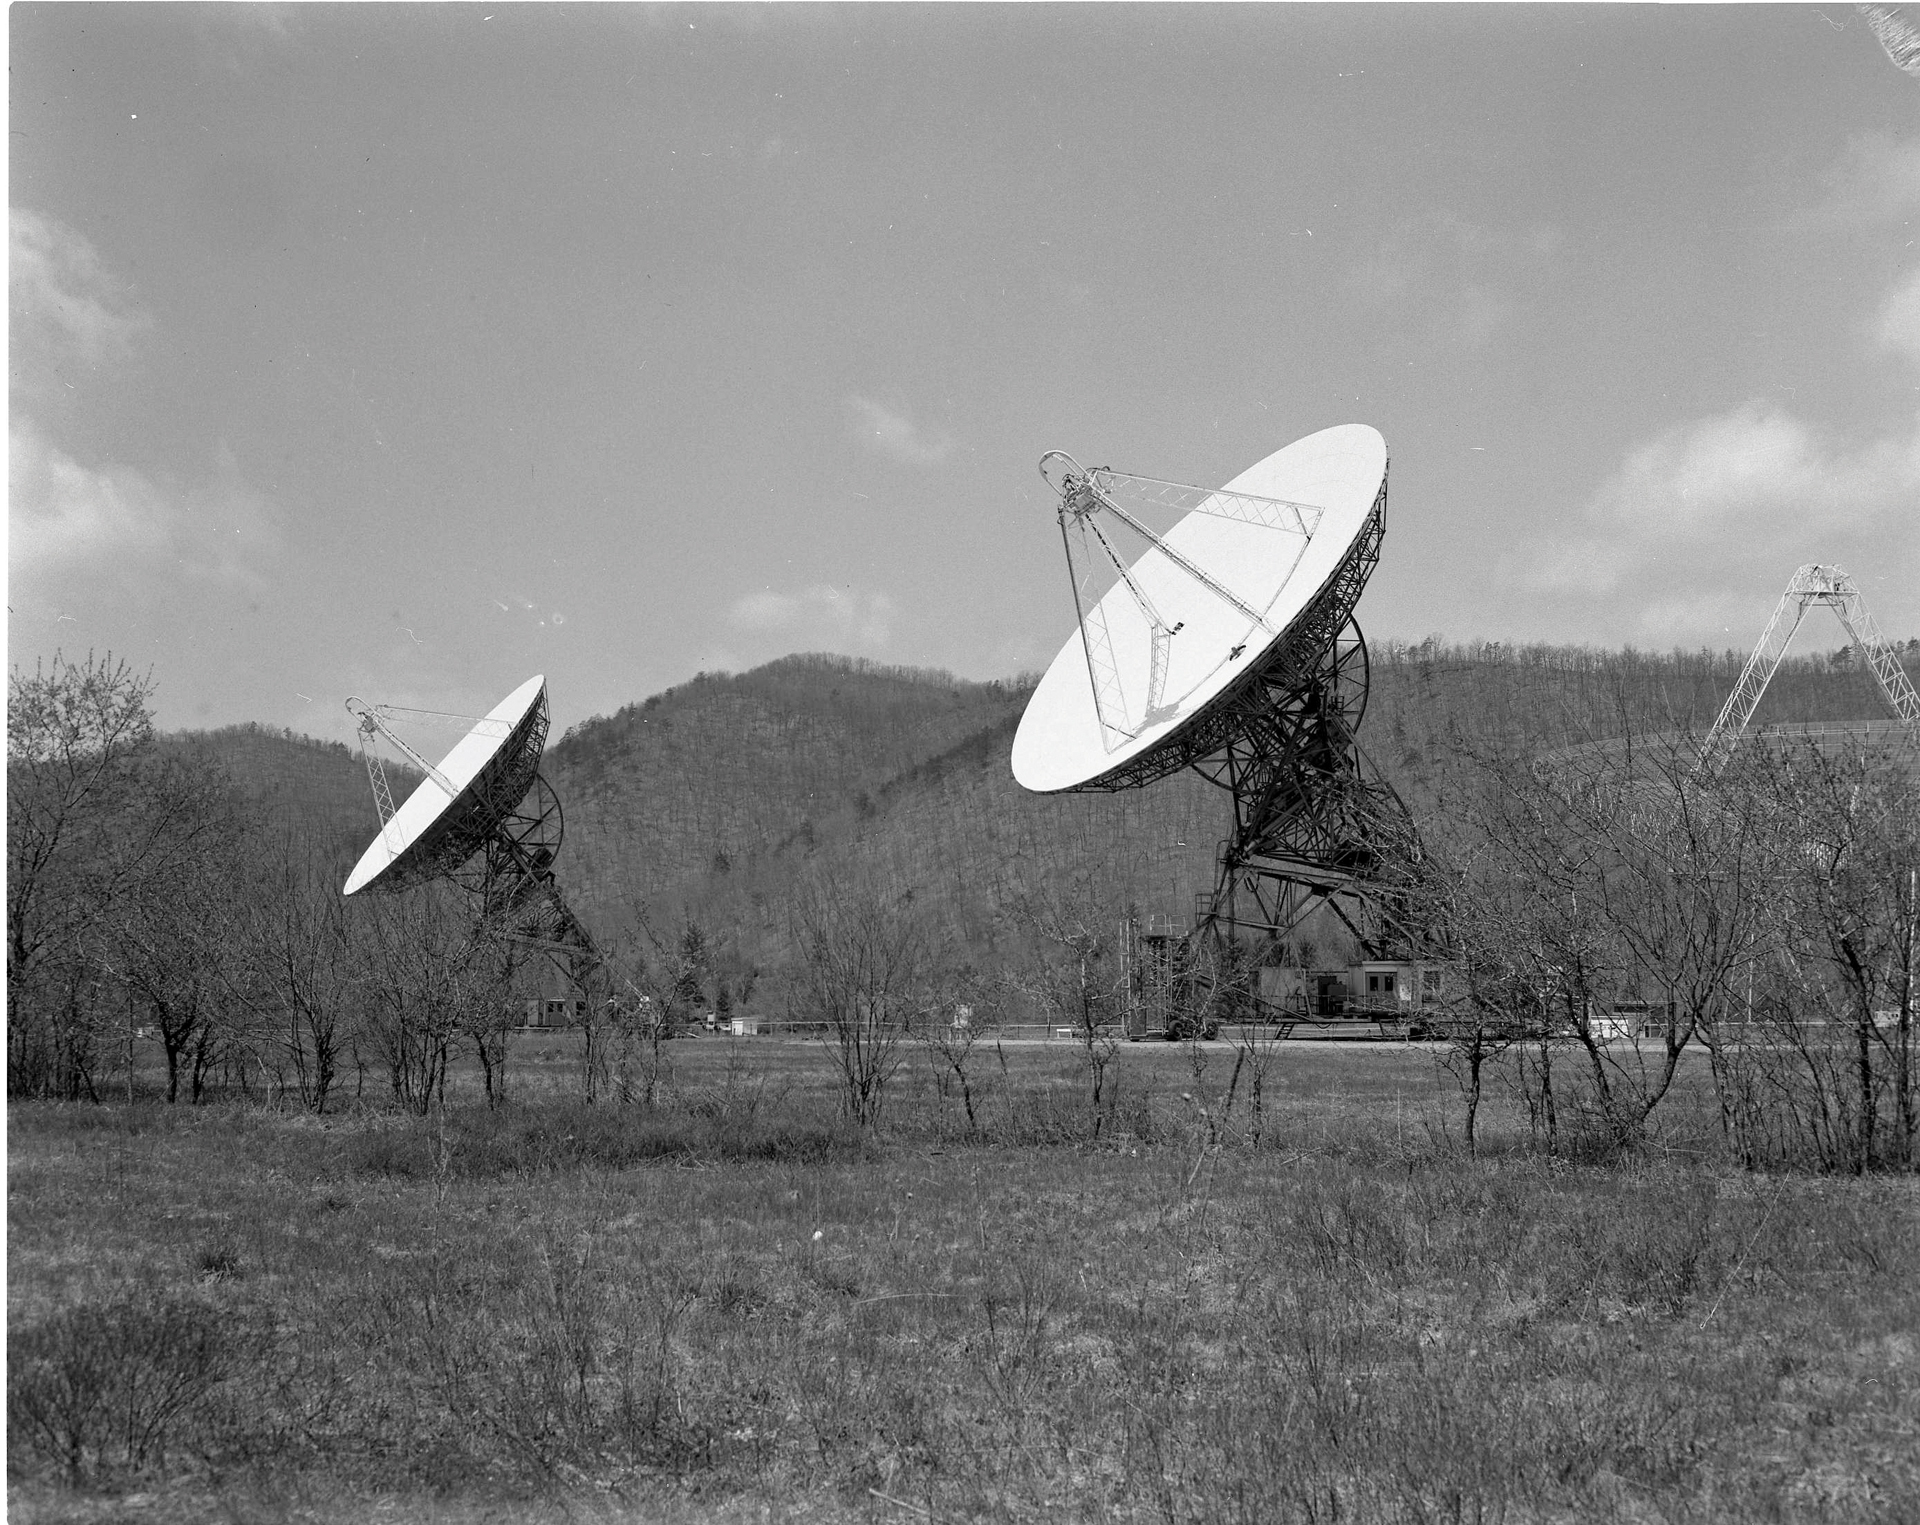

The GBI in 1968

The 85-3 and the 85-2 twin 85-foot telescopes working together with the 85-1 (not shown) in the Green Bank Interferometer, the NRAO’s first array. The GBI operated from 1967-2006. From 1978-1996, it was operated in support of USNO and NRL geodetic and astronomy programs; after 1996 in support of NASA High Energy Astrophysics programs. In the background of this photo, the 300-foot telescope ghosts through the trees.

Credit: NRAO/AUI/NSF